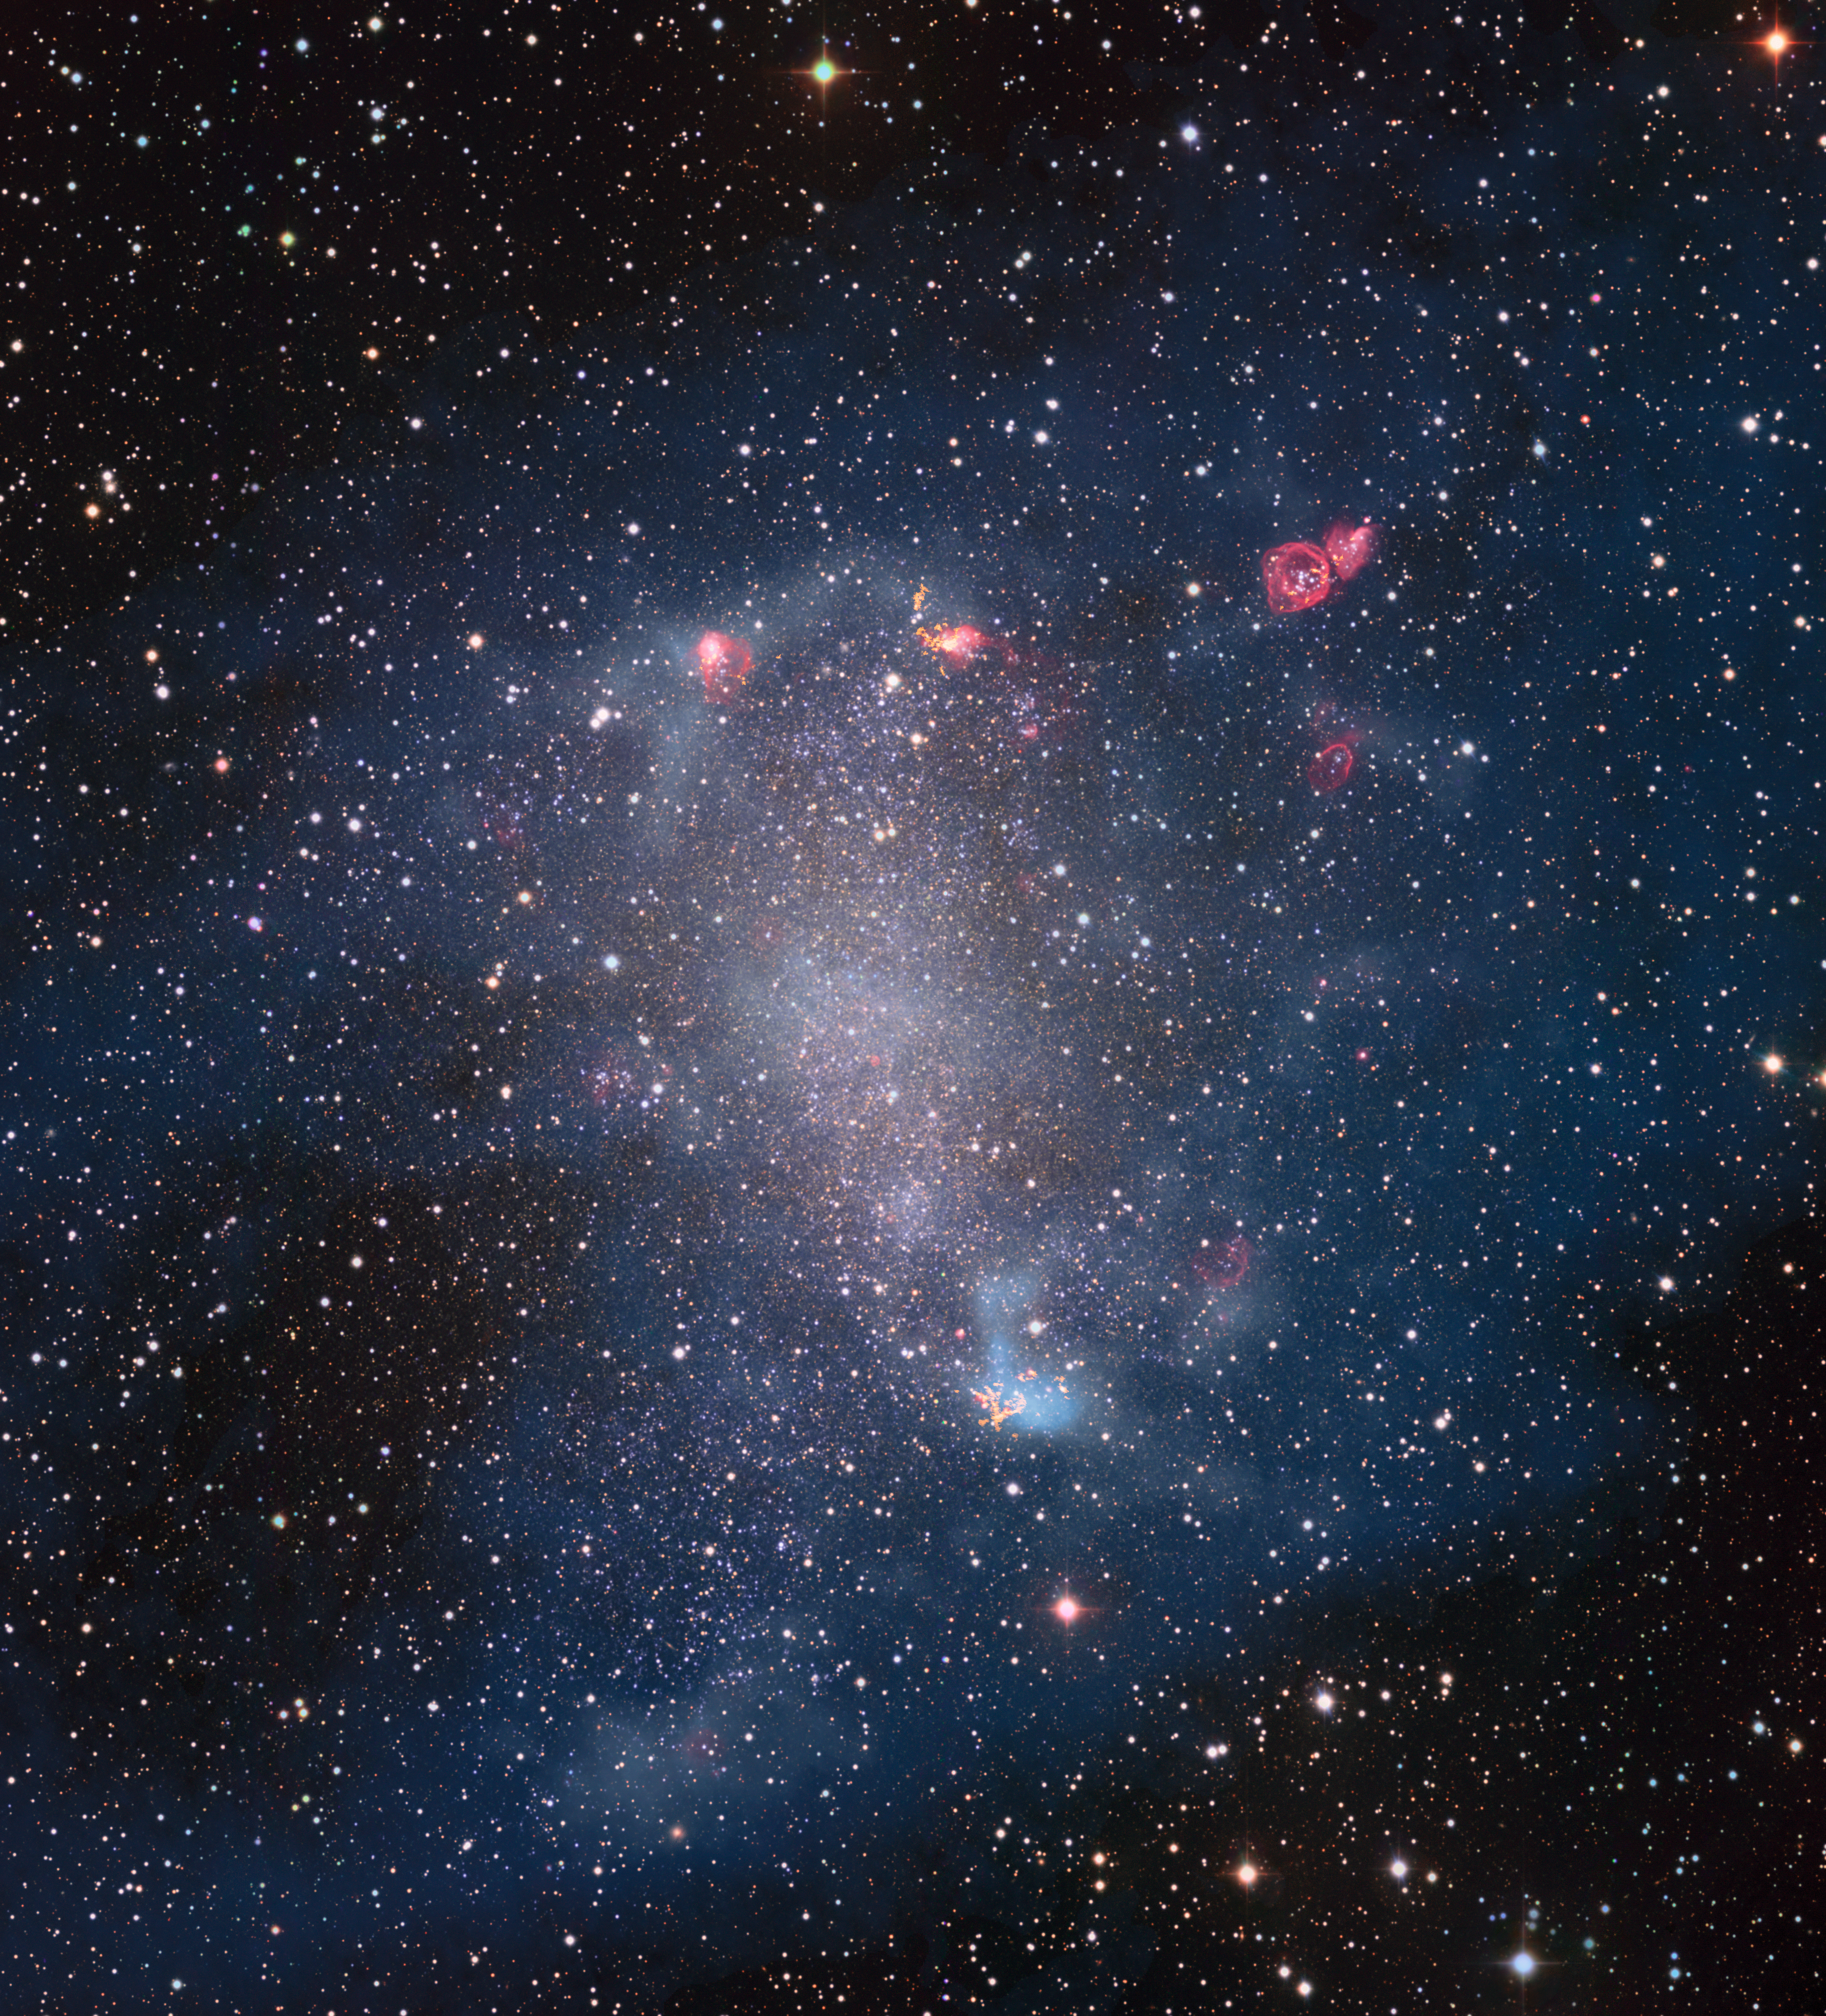

Star forming gas clouds in NGC 6822

This image is a composite of older observations made with the Wide Field Imager attached to the 2.2-metre MPG/ESO telescope at ESO’s La Silla Observatory and new data collected by the Atacama Large Millimeter/submillimeter Array (ALMA). The observations by ALMA reveal the structure of star-forming gas clouds in unprecedented resolution.

Credit: ESO, ALMA (ESO/NAOJ/NRAO)/A. Schruba, VLA (NRAO)/Y. Bagetakos/Little THINGS